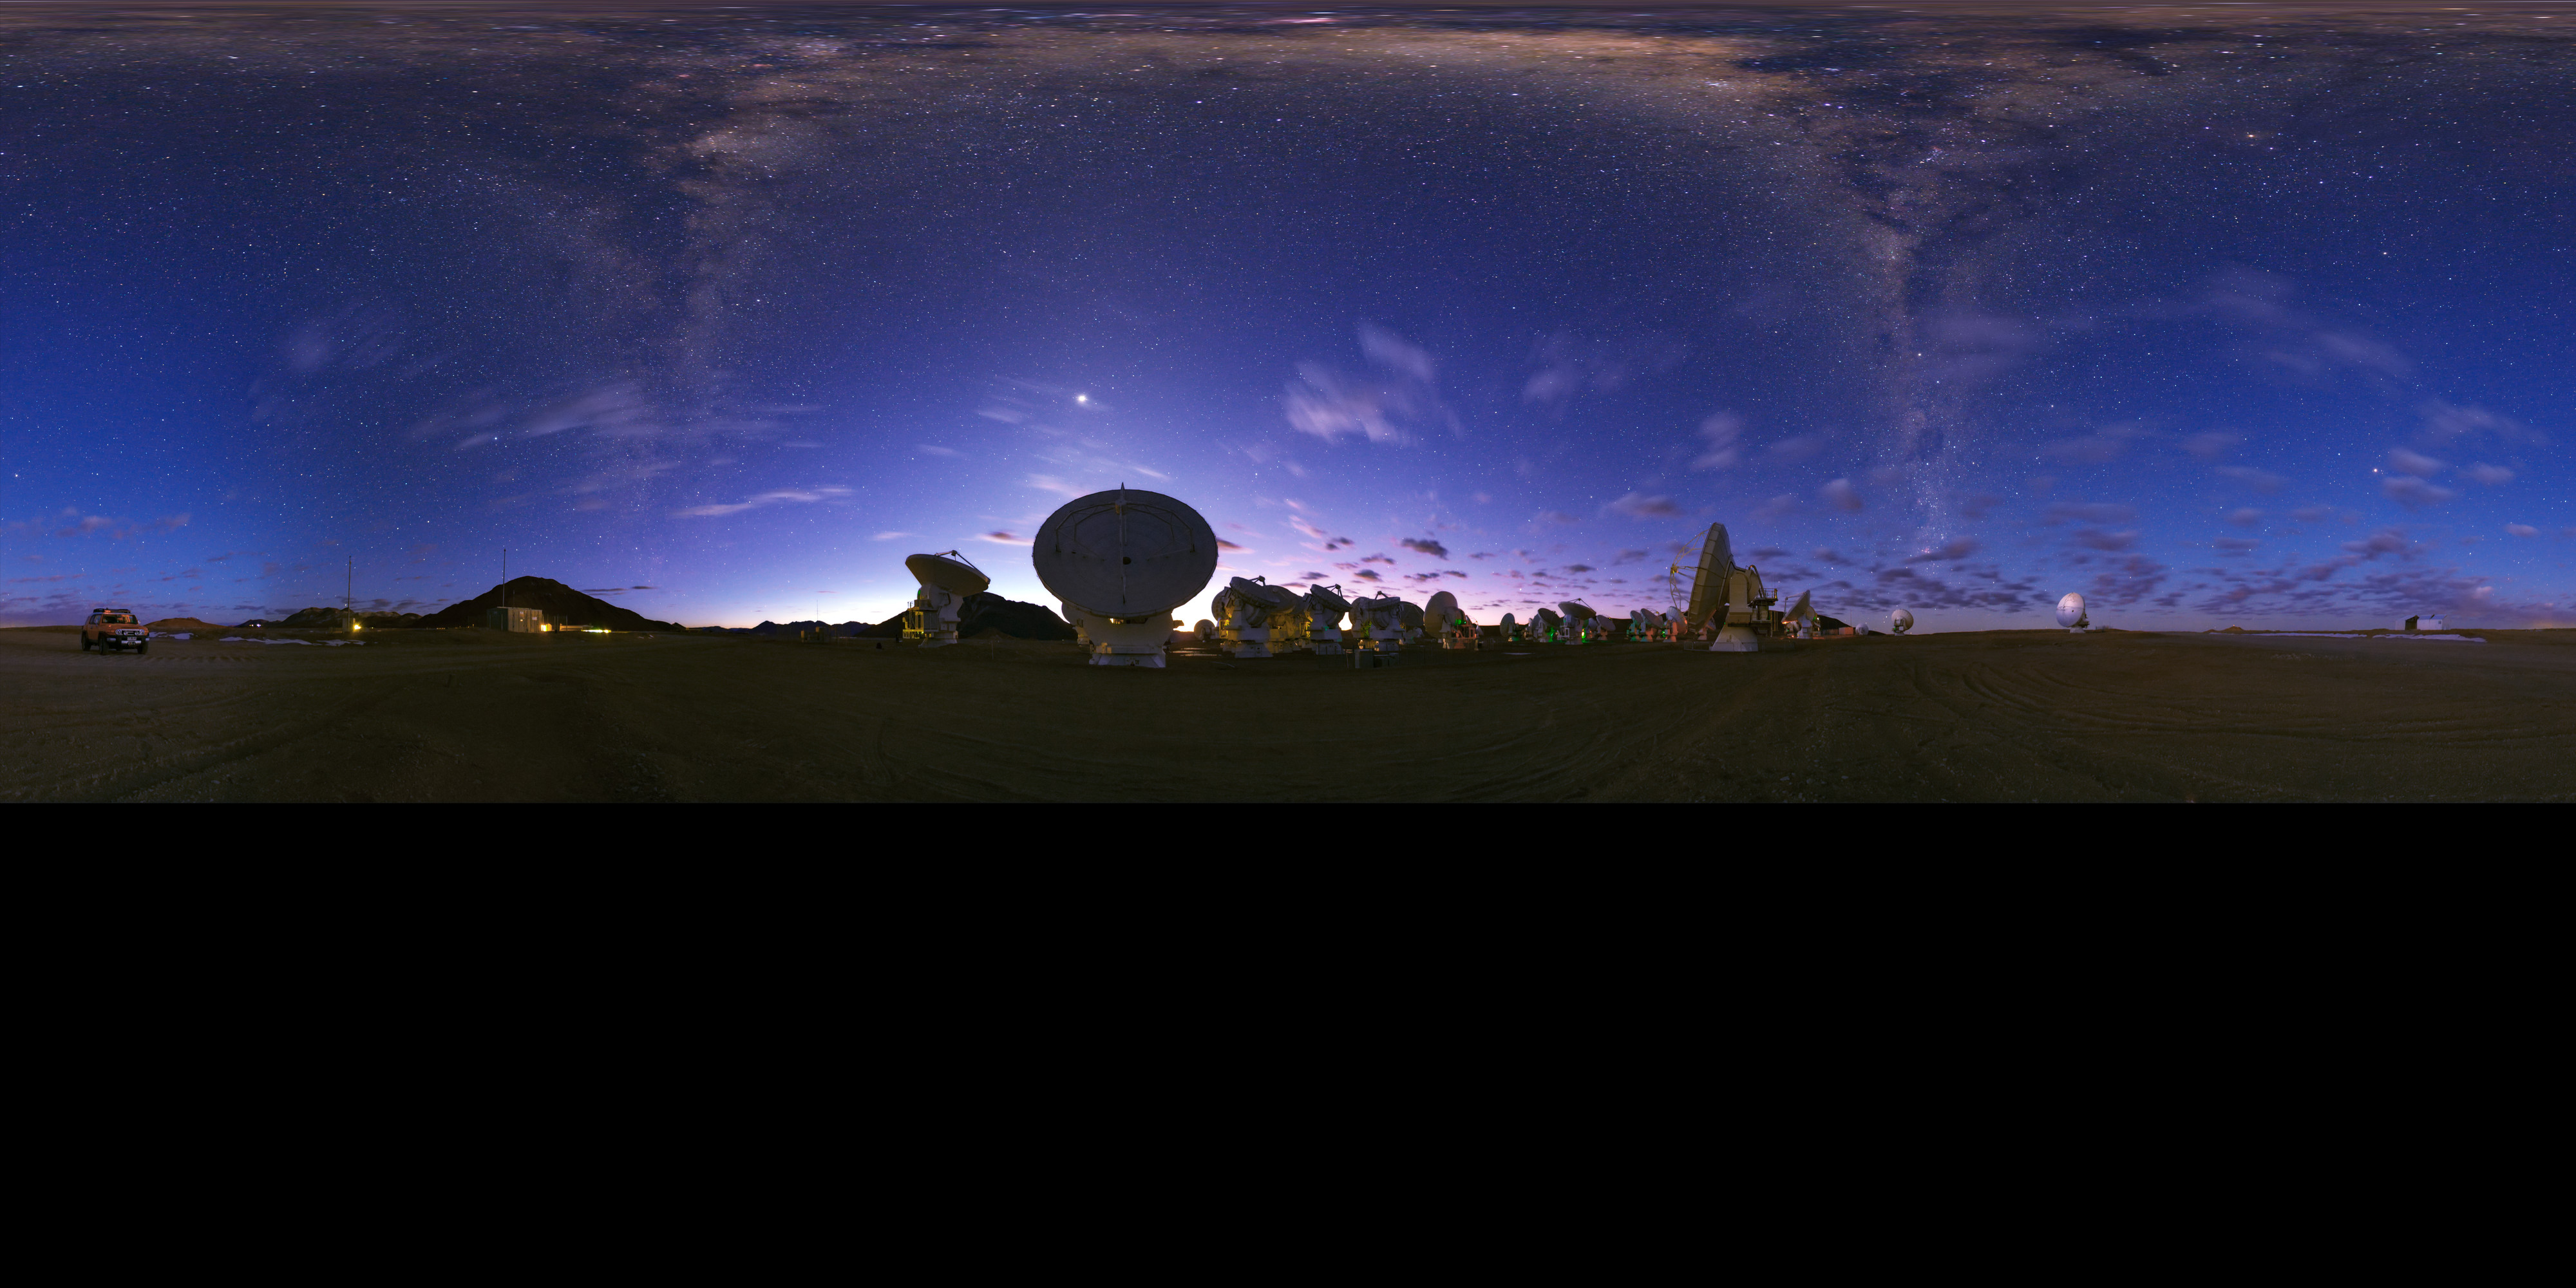

Panorama view of ALMA

Extended to 360 x 180 degrees (with black) of an equirectangular panorama view of the Atacama Large Millimeter/submillimeter Array (ALMA). Overhead, the Milky Way shines brightly in the centre. Taken during the ESO Ultra HD Expedition.

Credit: ESO/B. Tafreshi (twanight.org)